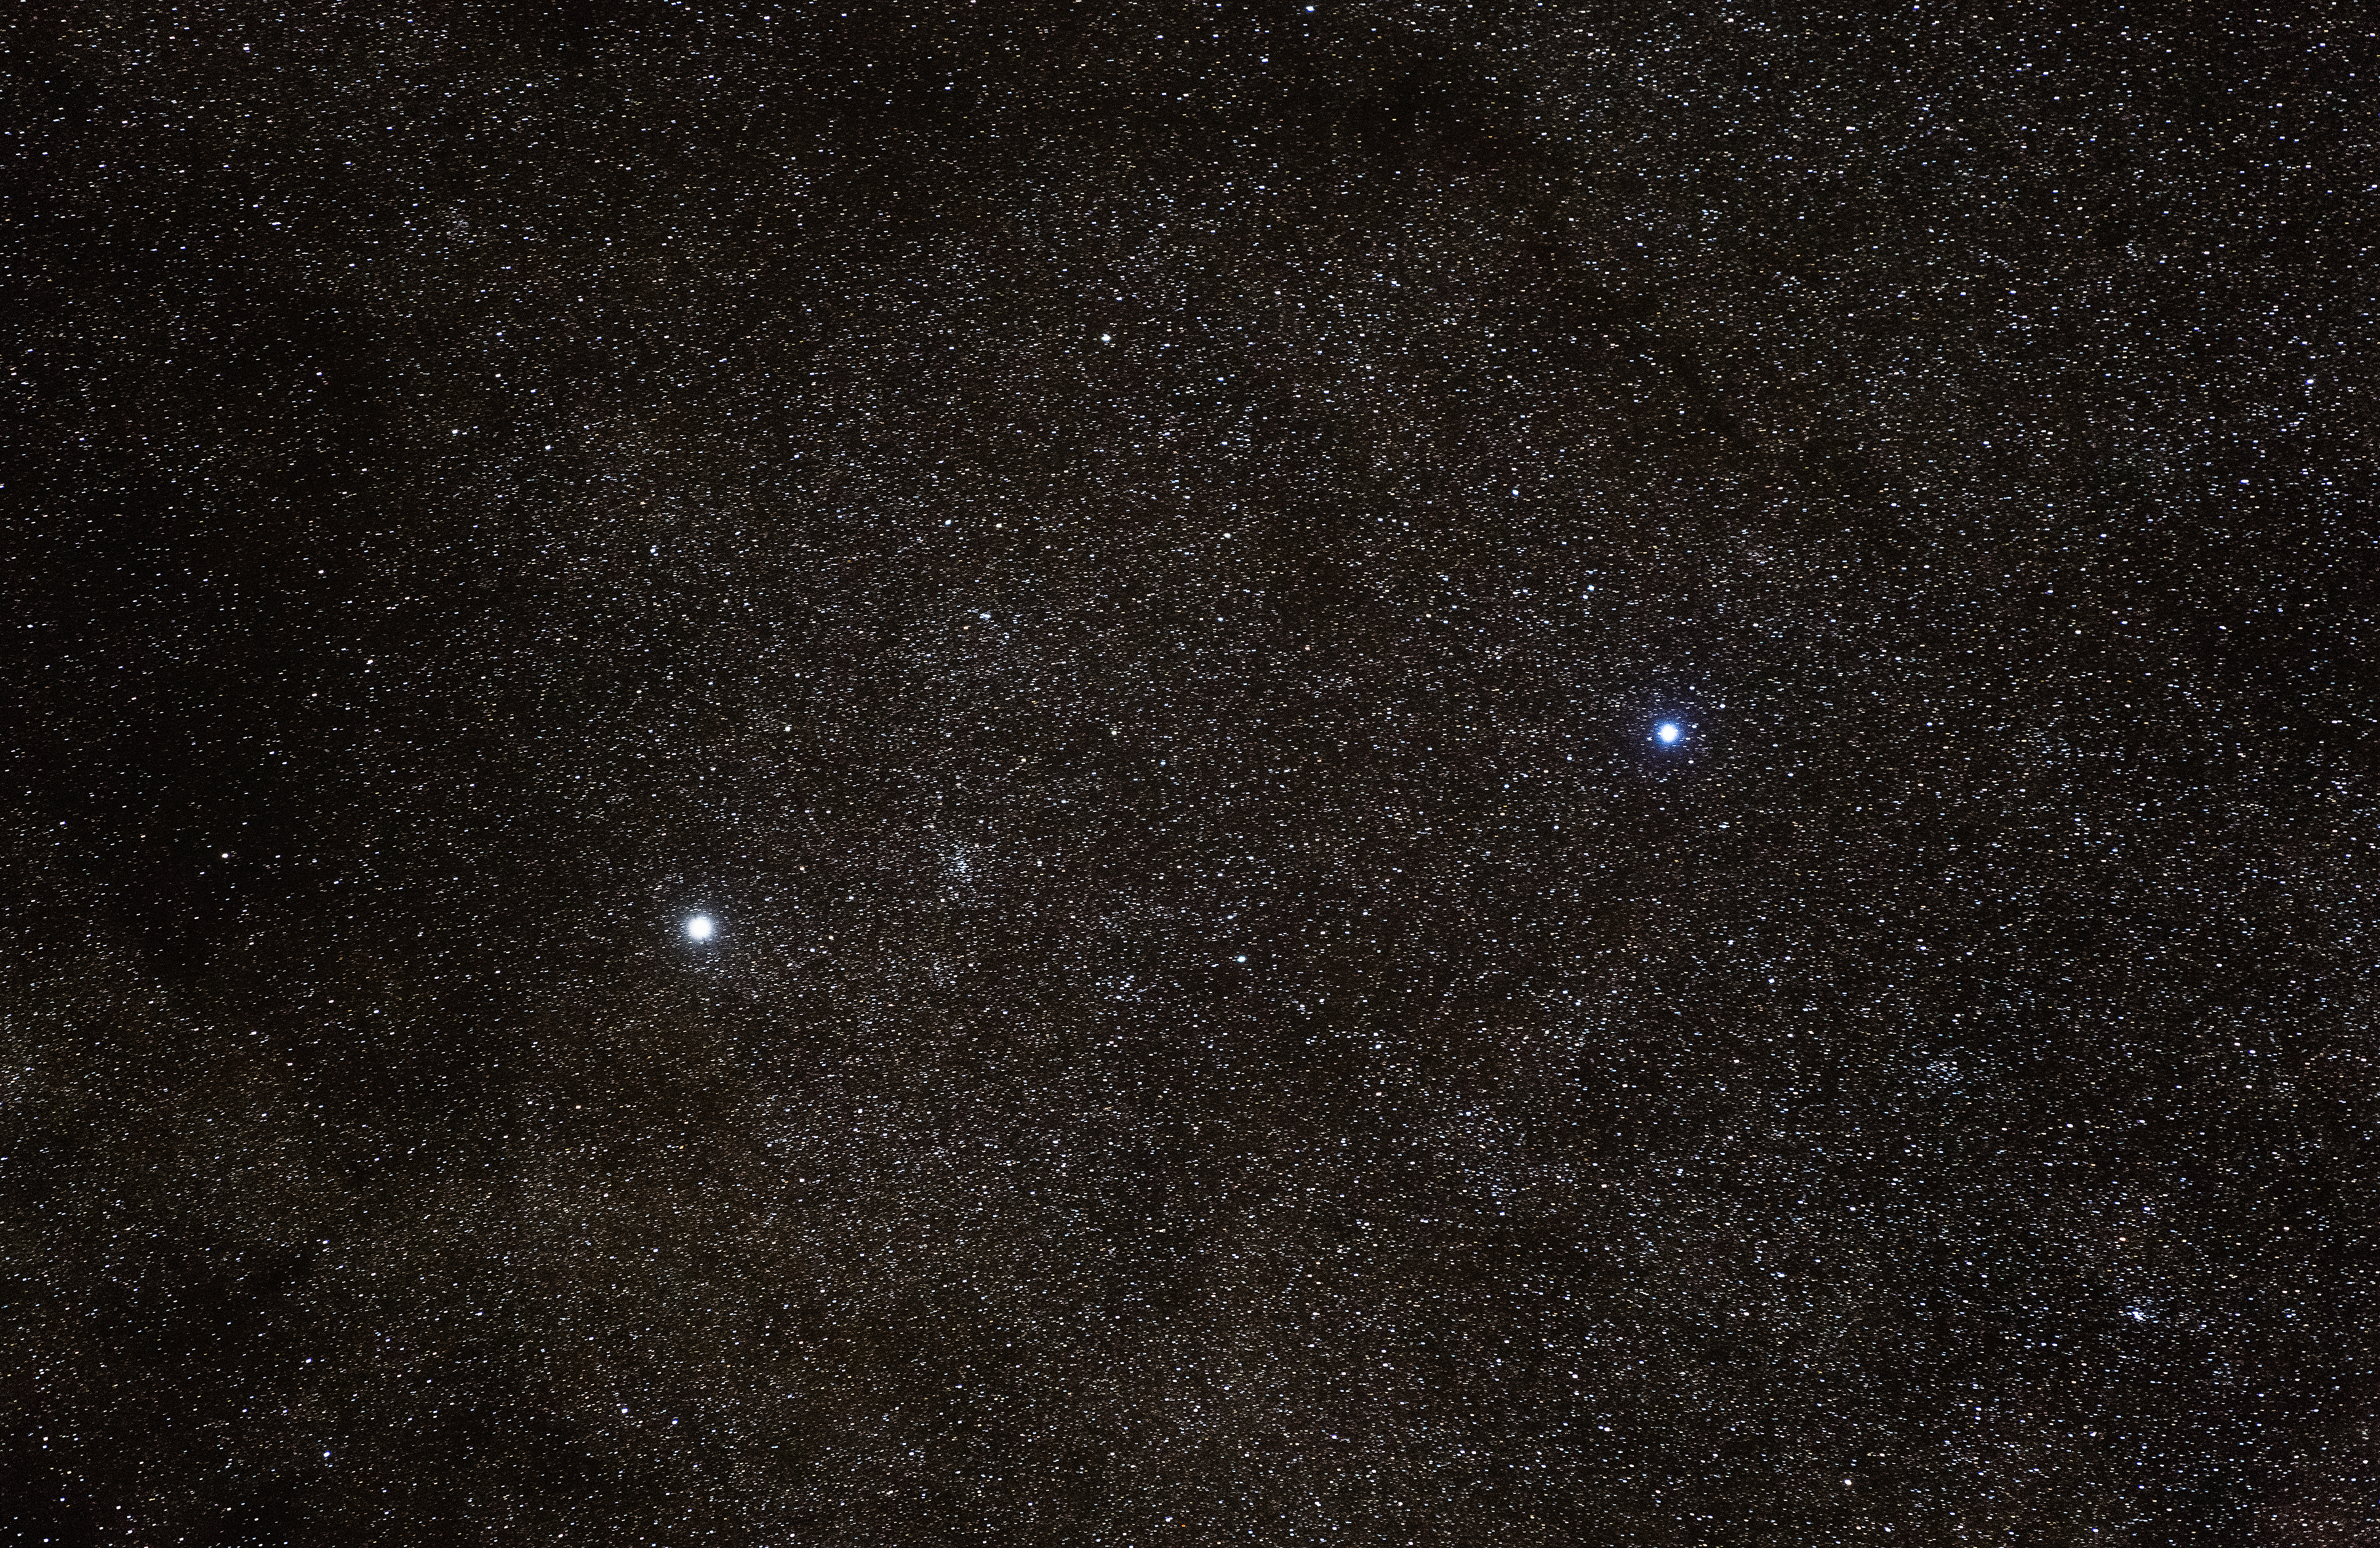

Alpha Centauri from Paranal

Alpha Centauri from Paranal.

Credit: John Colosimo (colosimophotography.com)/ESO